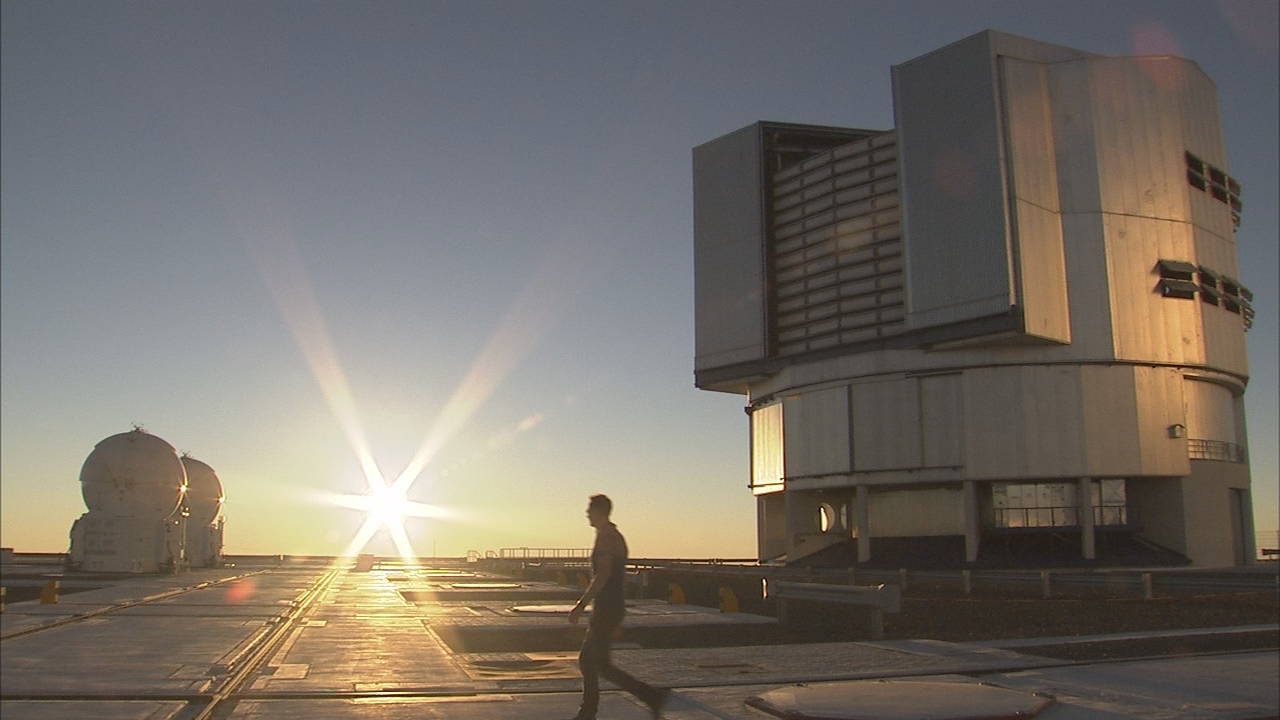

Shooting for the "Europe to the Stars"

This image was taken during shooting for the Europe to the Stars movie, celebrating ESO’s 50th anniversary. Sunset at the platform of the Very Large Telescope is always a very special moment. To capture this moment on video, the presenter of the movie Dr J, aka Dr Jochen Liske was asked to walk across the platform. To his left two of the Auxiliary Telescopes are visible and on the right, UT1 of the VLT can be seen. This shot was one of the final sequences taken at Paranal, since the later shoots were filmed at the ALMA Observatory.

Credit: ESO